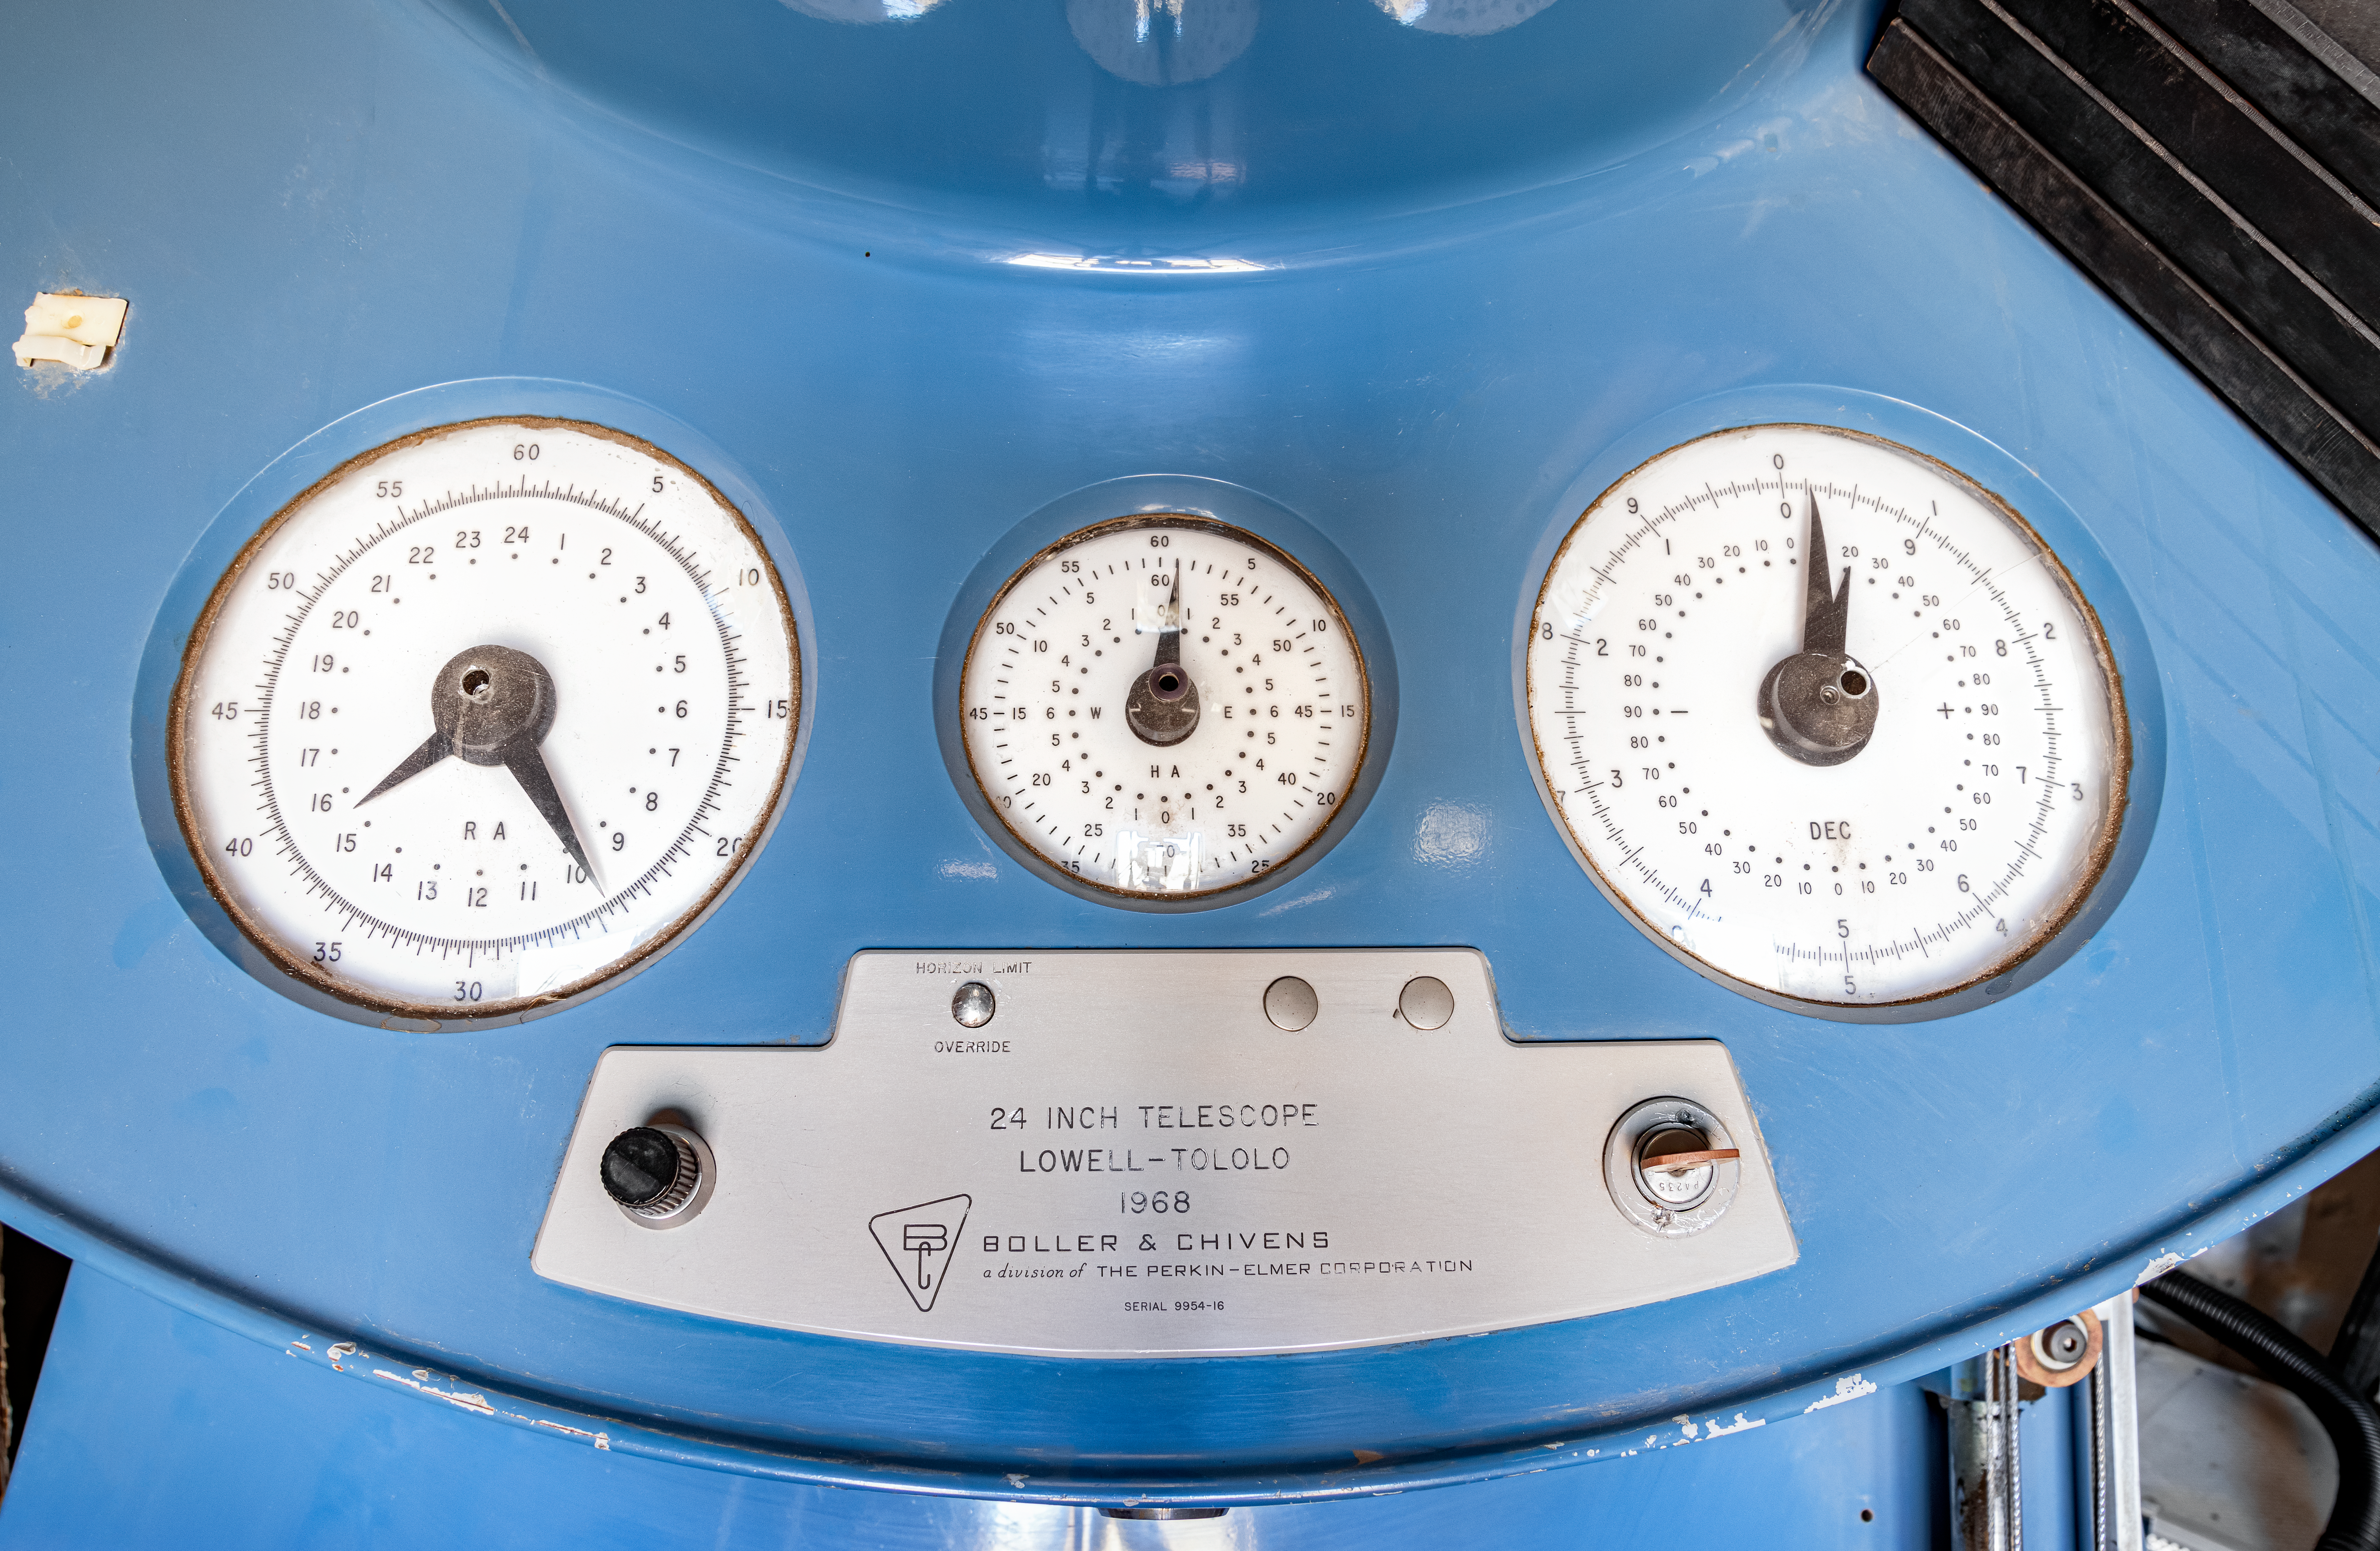

SARA Setting Circles

The setting circles on the SARA Cerro Tololo Telescope which tell telescope operaters exactly where the telescope is pointed in the sky

Credit: CTIO/NOIRLab/NSF/AURA/T. Matsopoulos